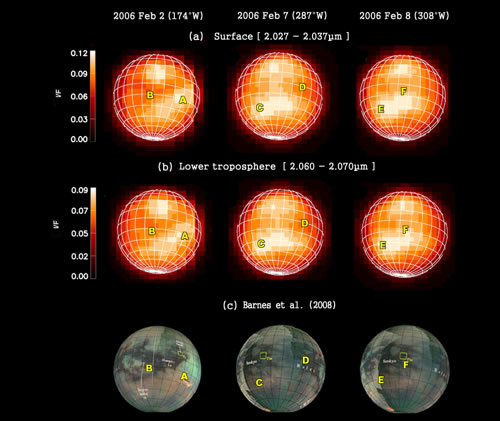

Infrared images of Titan

Infrared images of Titan observed on Feb. 2, 7, and 8, 2006 with the Near-infrared Integral Field Spectrograph (NIFS) on Gemini North. The images in the first row (a) are at 2.027-2.037 microns, where Titan’s atmosphere is nearly transparent and surface features are thought to be revealed clearly The second row of images (b) cover 2.060 -2.070 microns, where the atmosphere is less transparent and absorption by haze and liquid methane could be influential). The images in the third row (c), made from a Mercator map of observations by the Visual and Infrared Mapping Spectrometer (VIMS) (Barnes et al. 2008) correspond to views of the surface of Titan from Earth at the times of the Gemini observations. Major geologic features (marked by A, B, C, D, E, and F) on the NIFS images are seen to occur at the same places on the VIMS images. The pairs of images in the top two rows illustrate the difficulty of detecting temporal atmospheric effects such as variable haze and localized methane drizzle.

Credit: International Gemini Observatory/NOIRLab/NSF/AURA